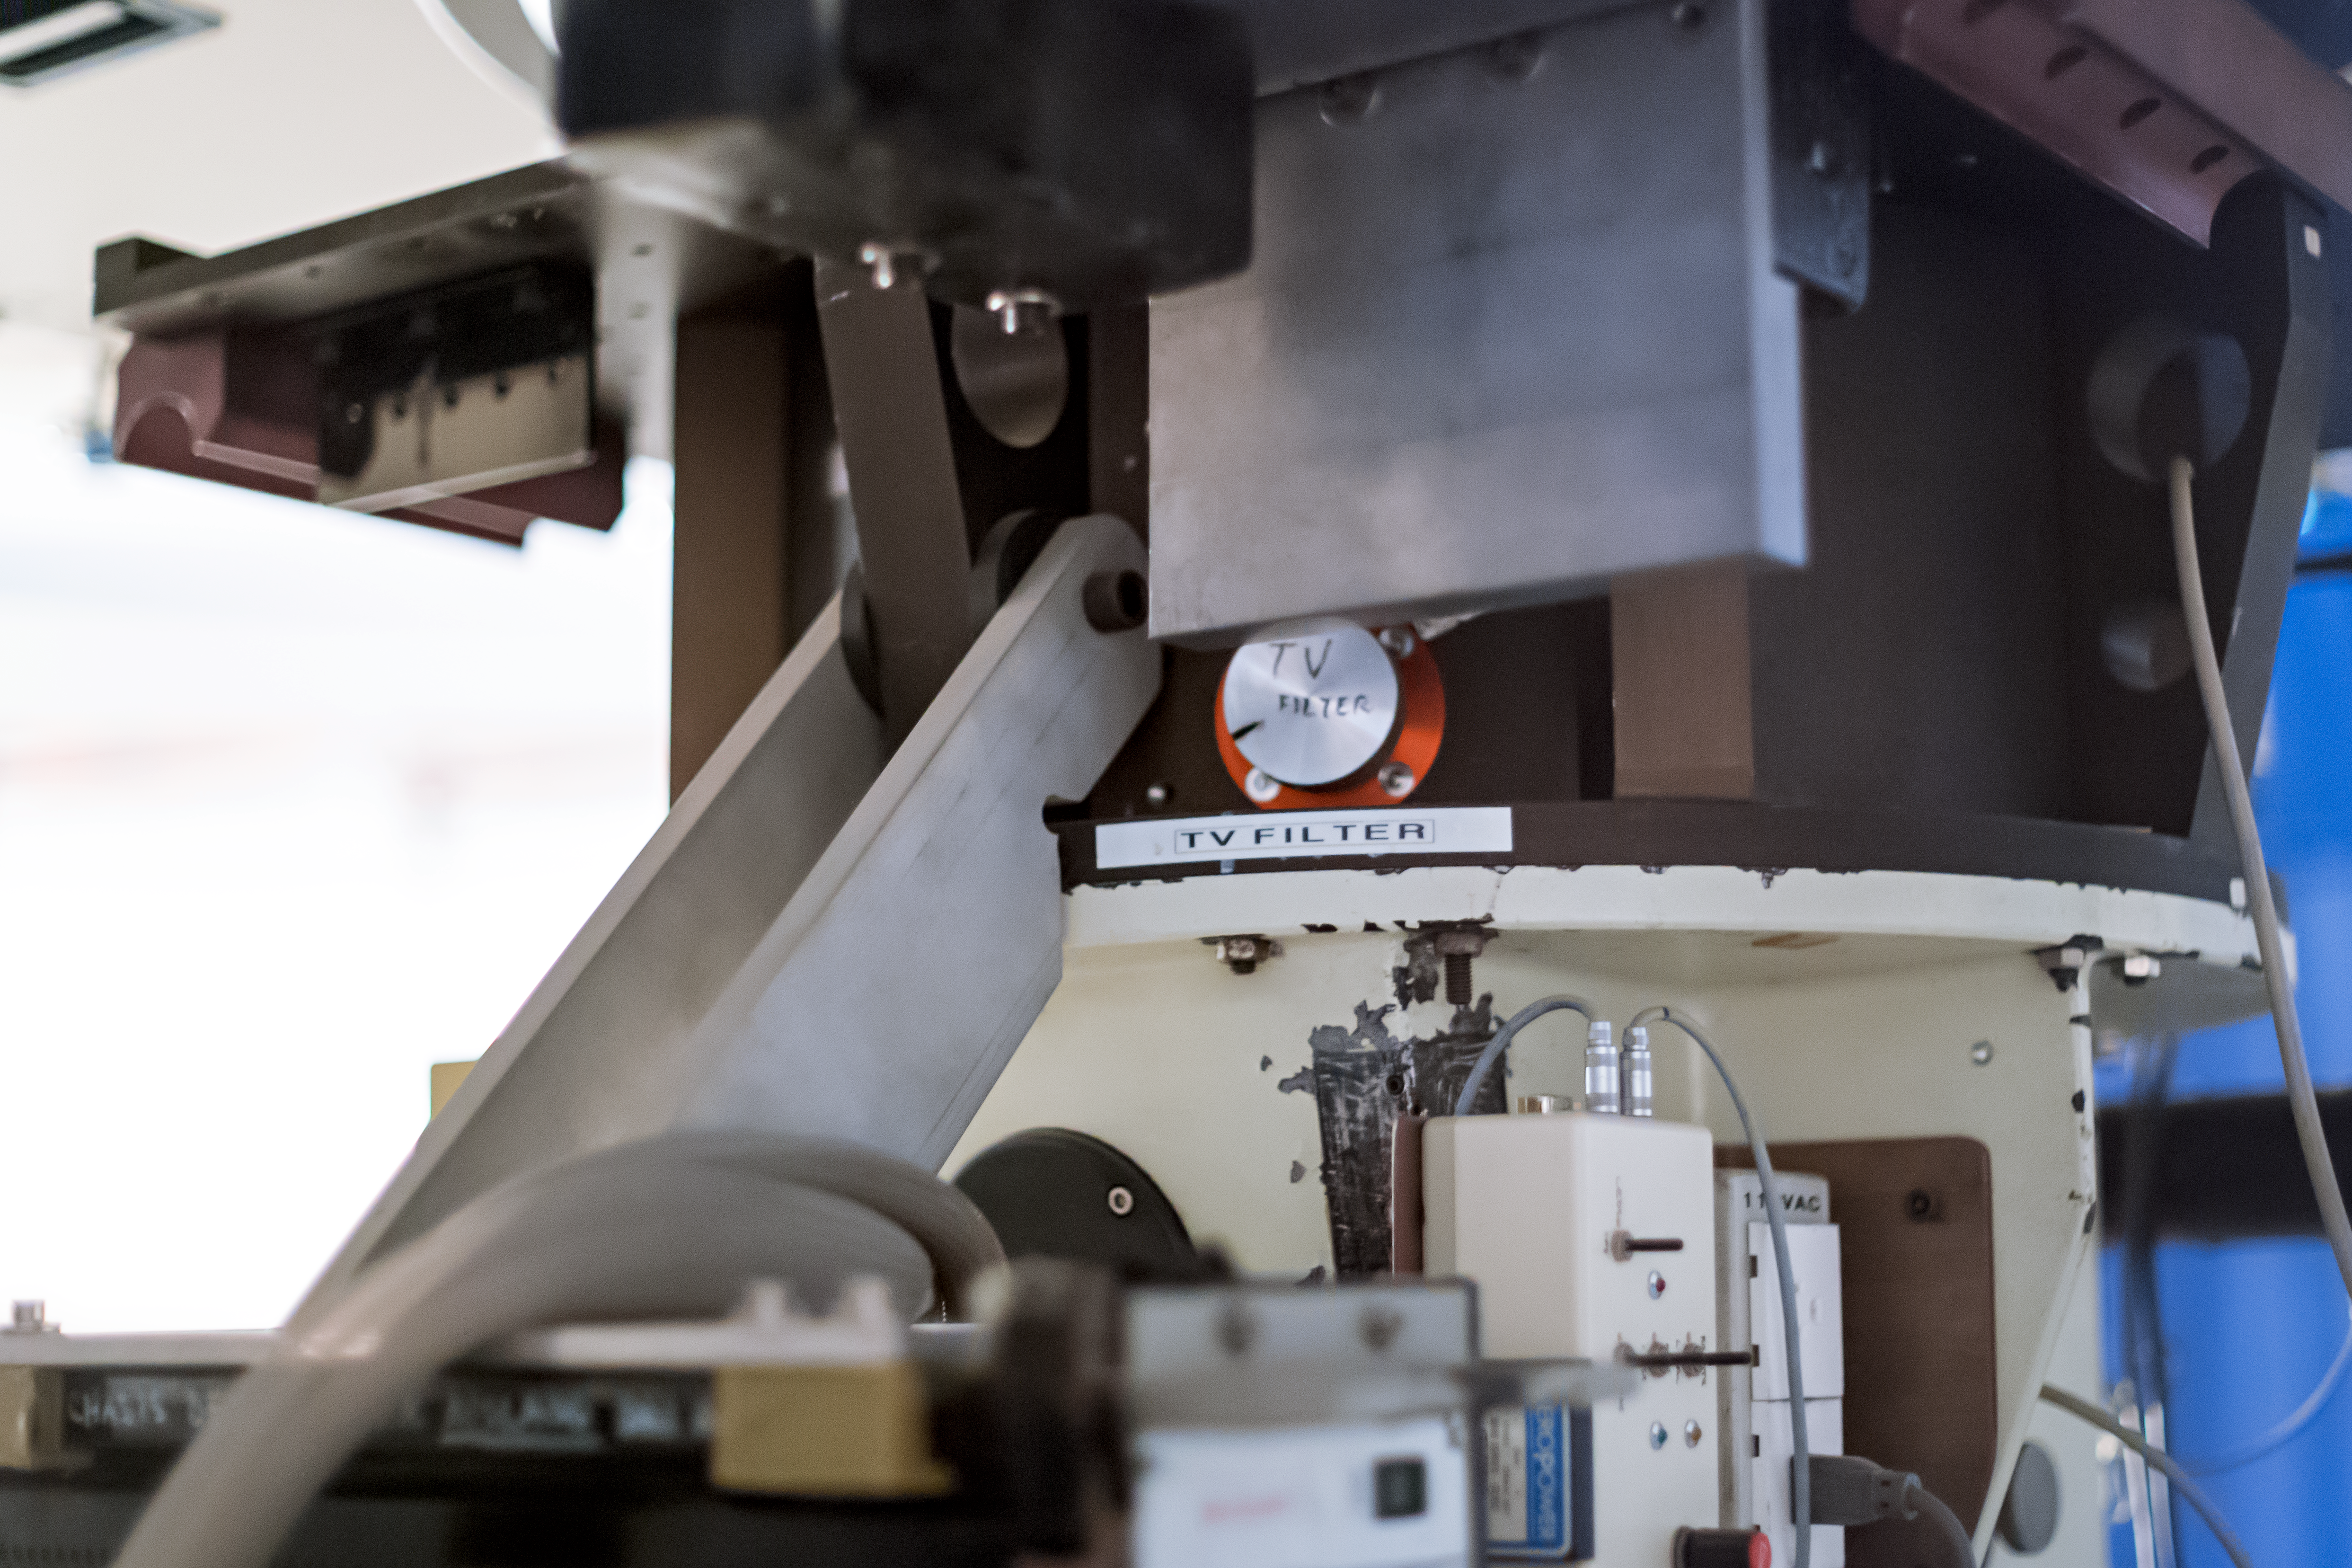

Base of the ESO 1.52-metre telescope

This image shows the controls at the base of the ESO 1.52-metre telescope.

Credit: ESO